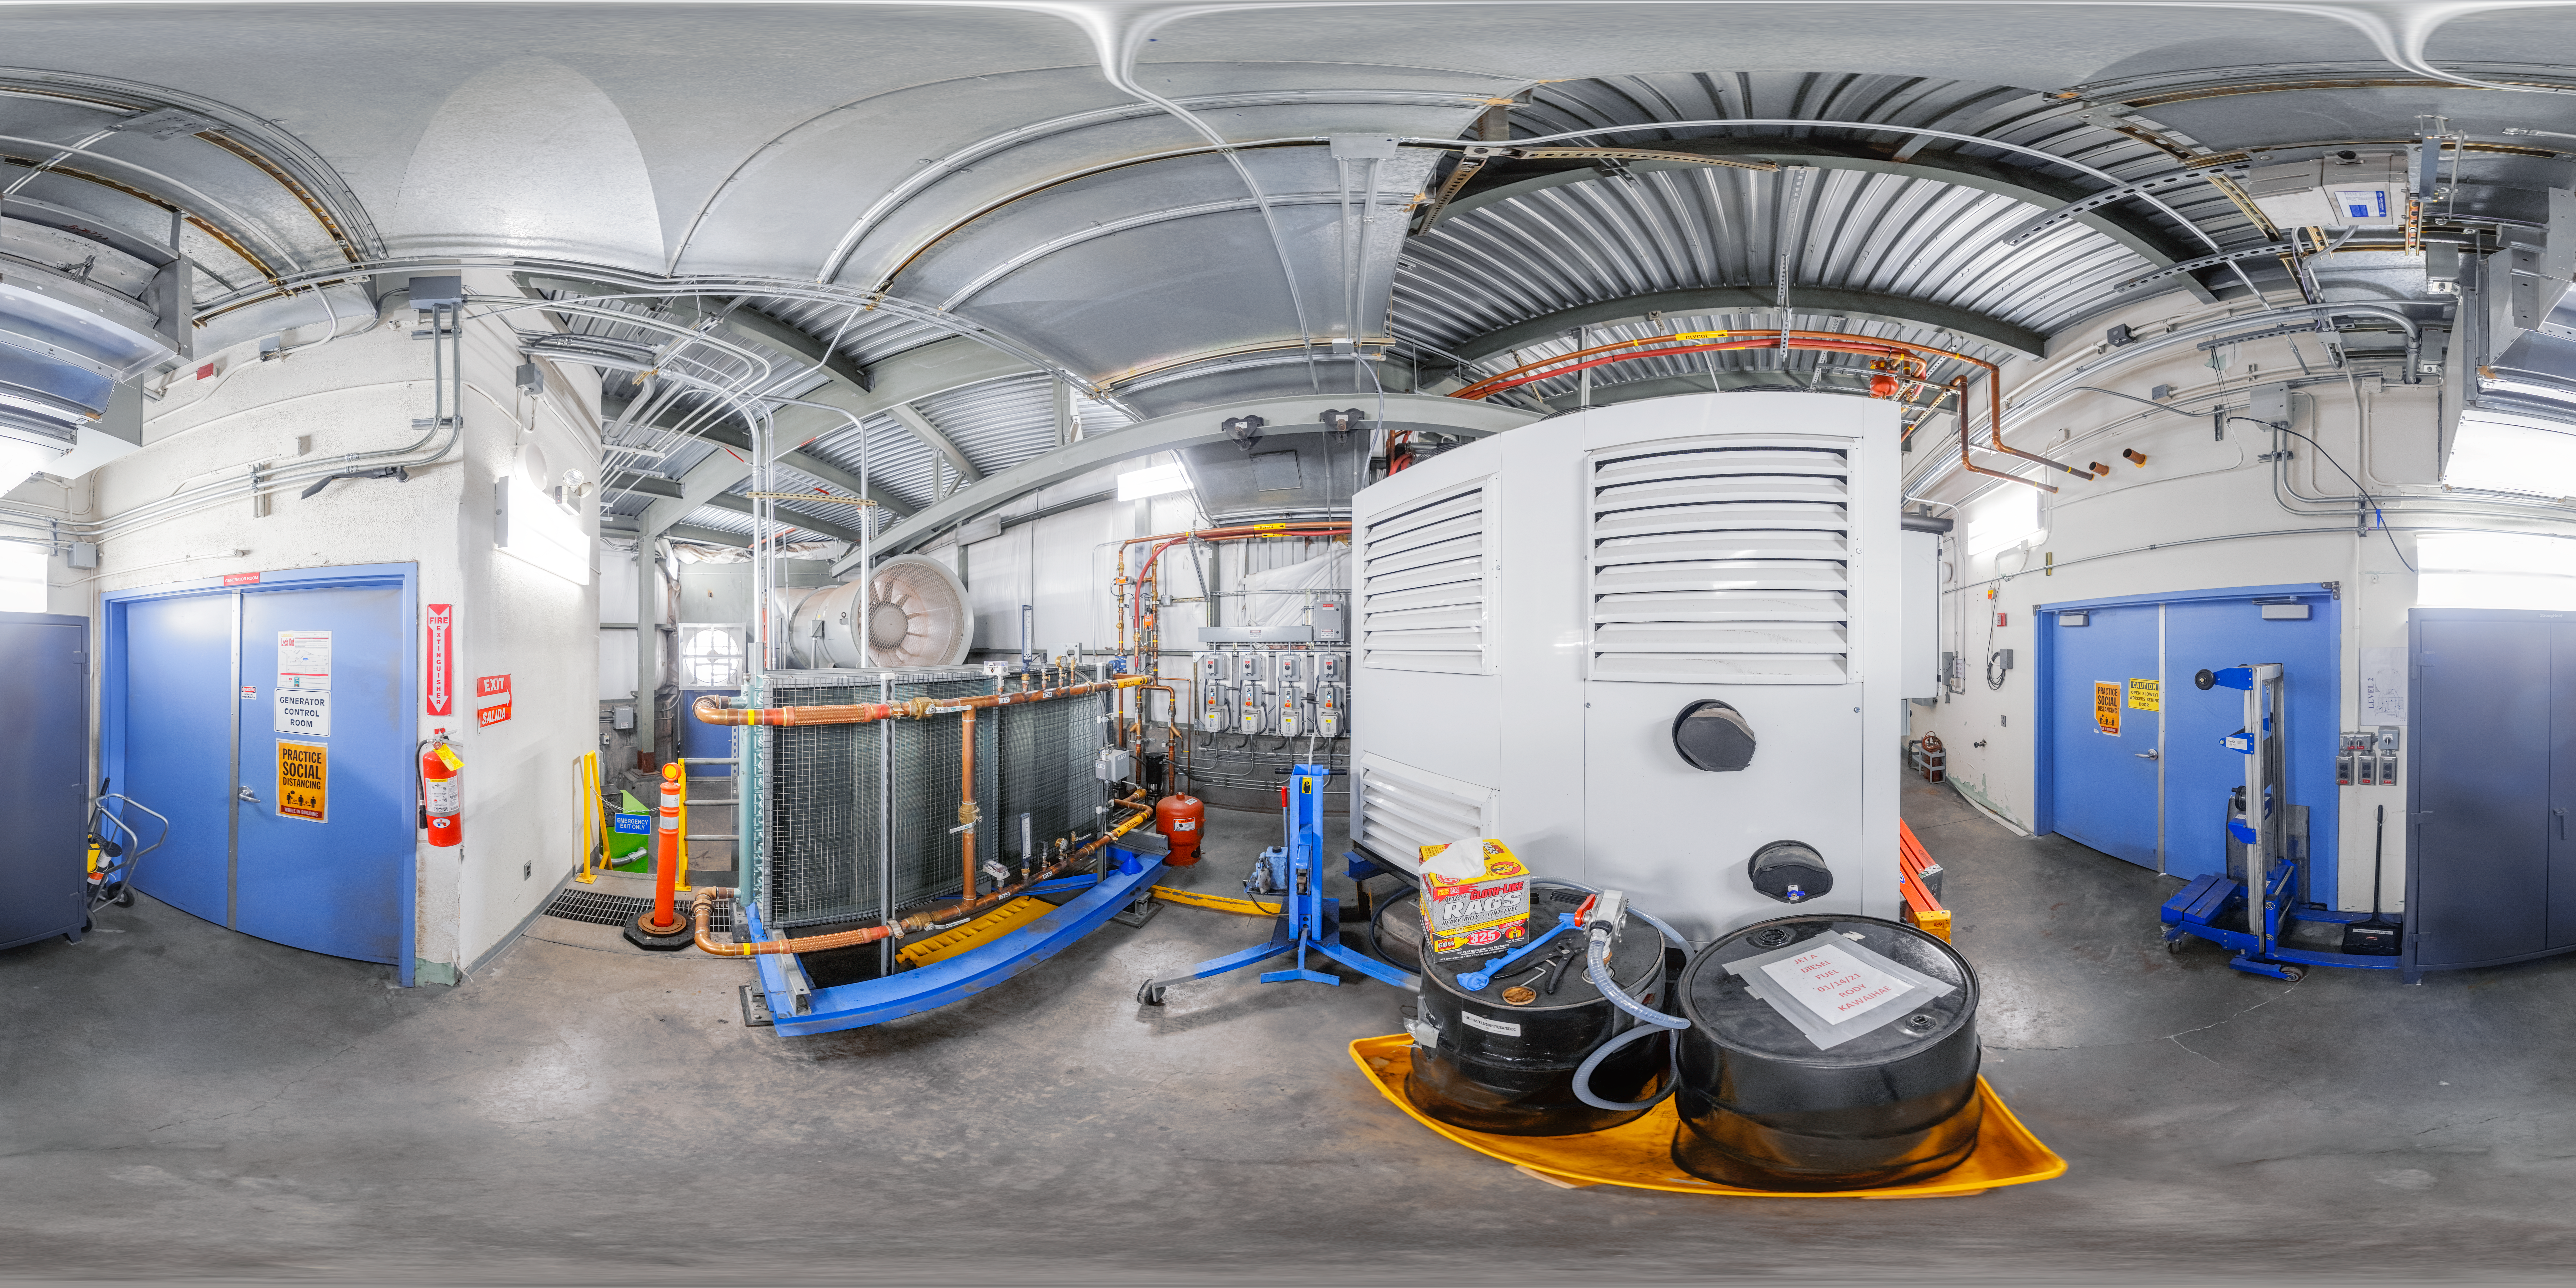

Gemini North Cooler Room

A 360 panorama view of the interior of the cooler room at Gemini North, one half of the International Gemini Observatory, operated by NSF NOIRLab.

Credit: International Gemini Observatory/NOIRLab/NSF/AURA/P. Horálek